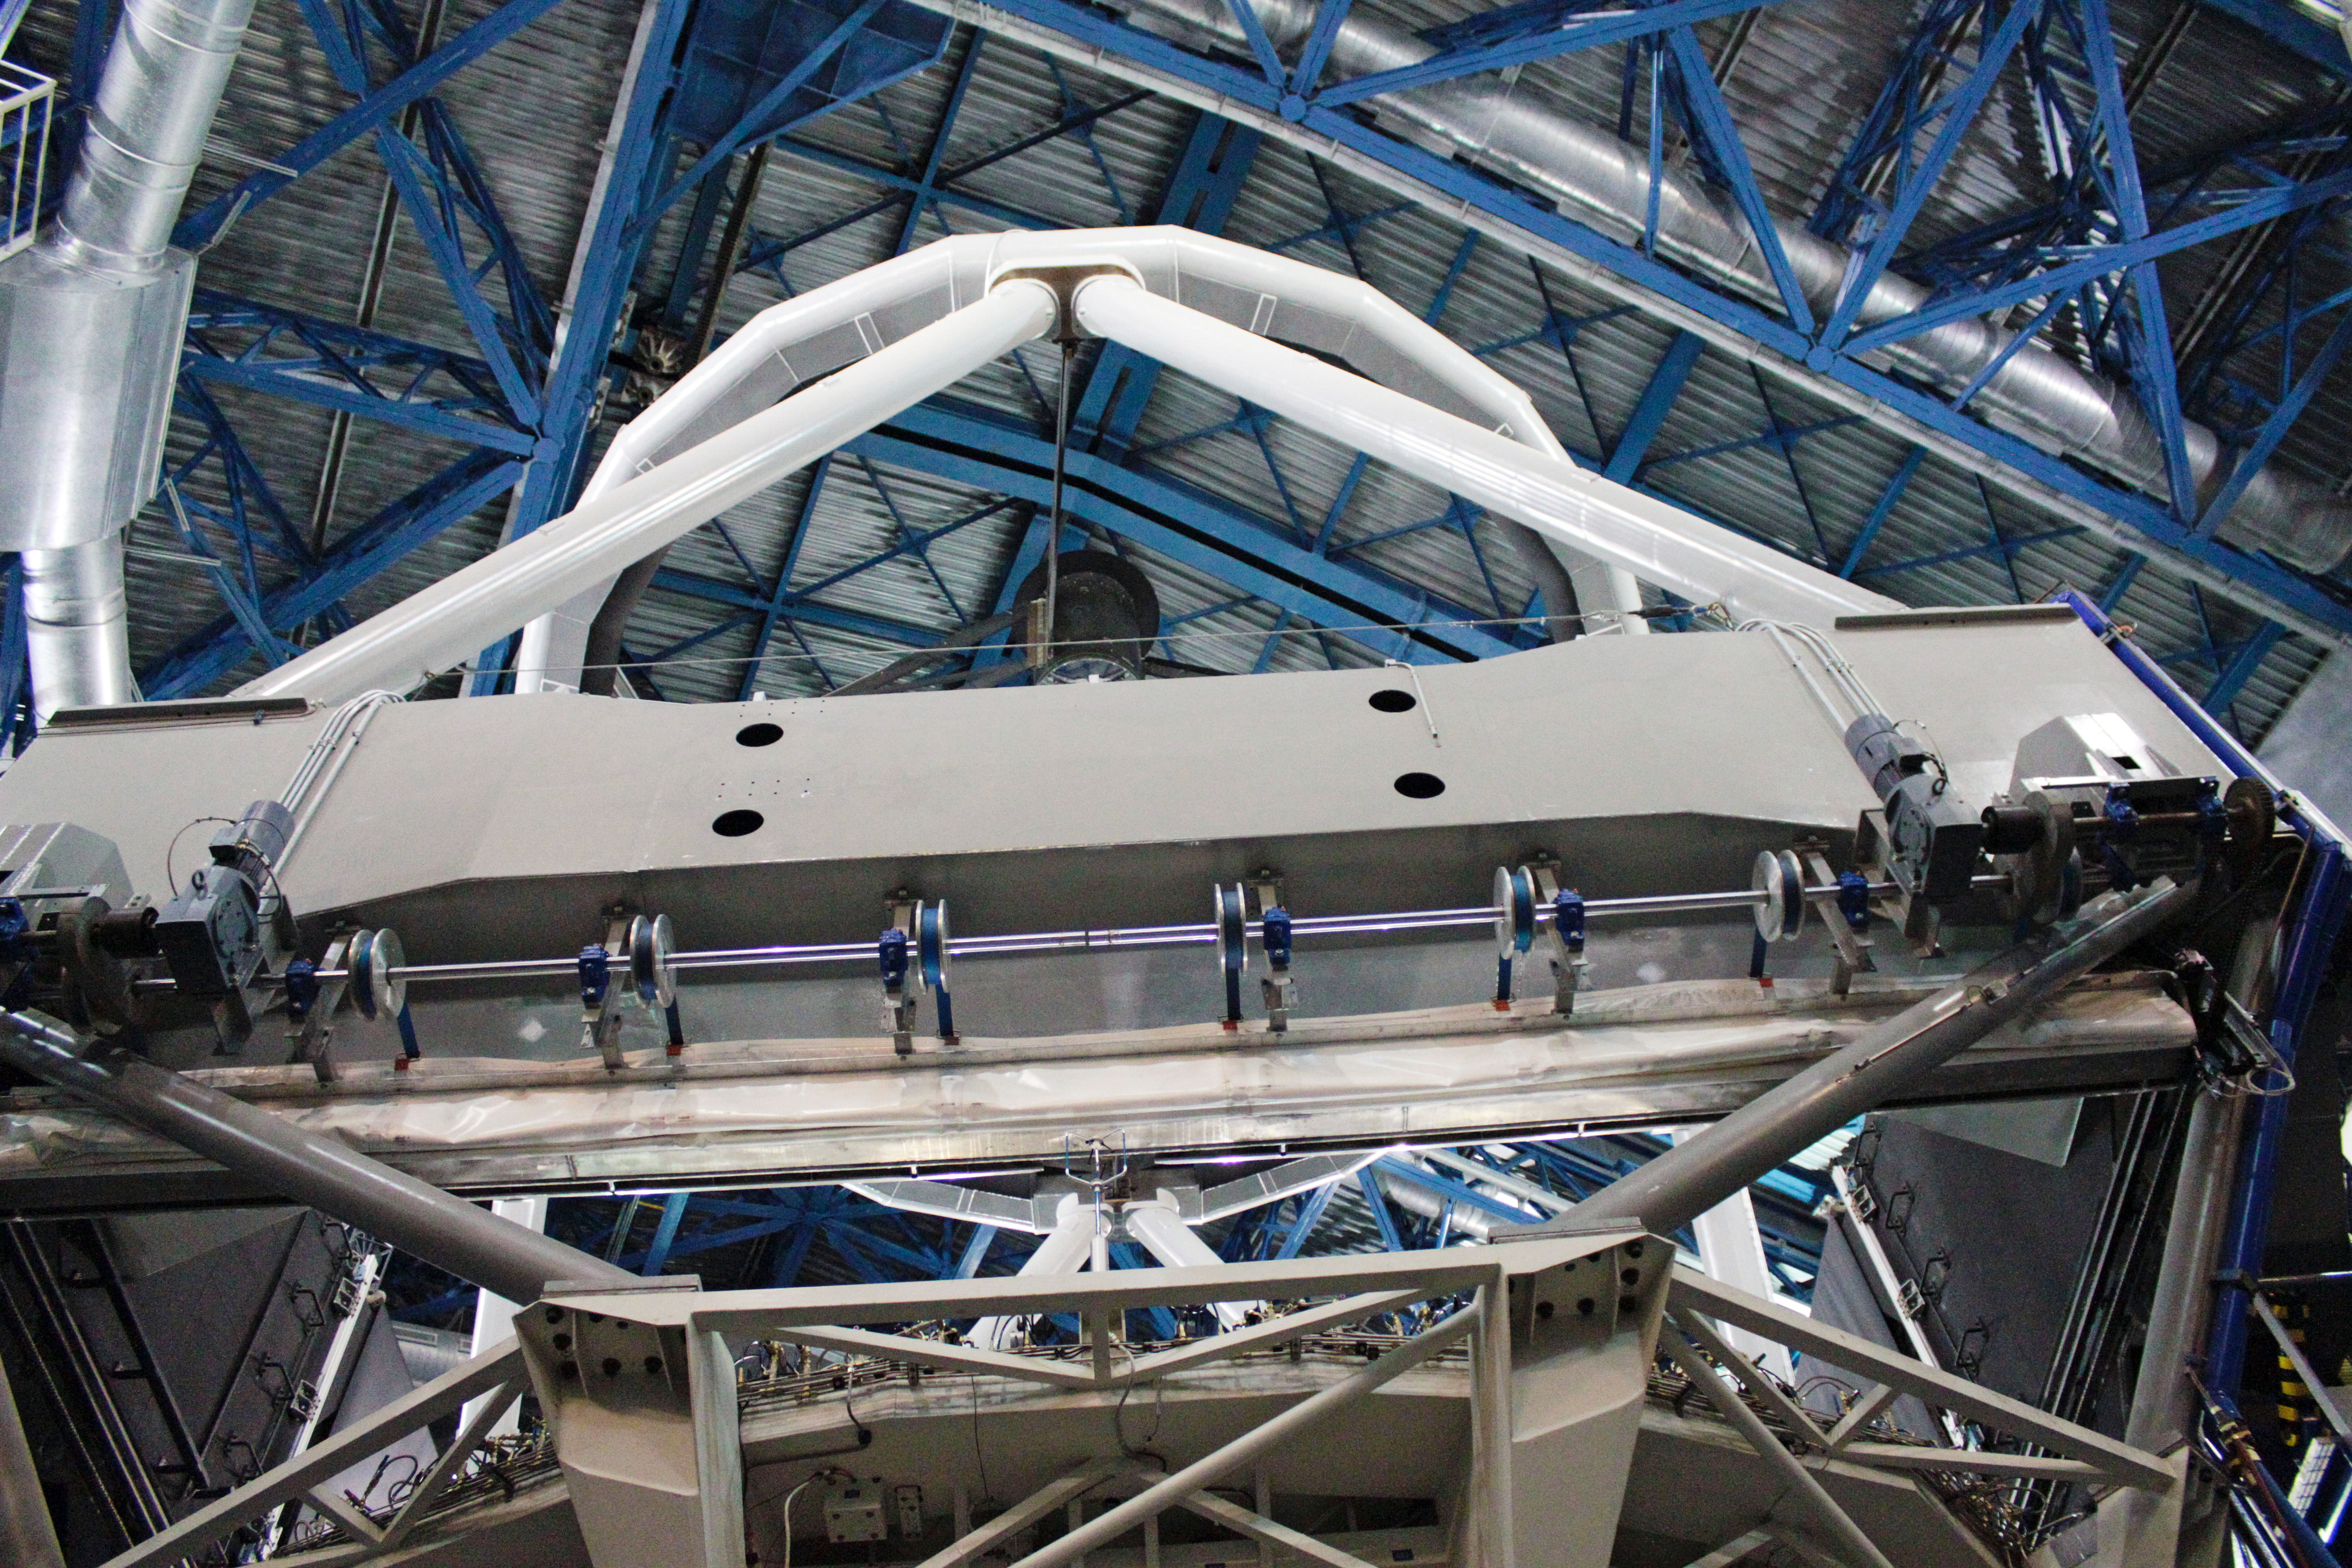

Unit Telescope of the VLT from inside

Inside view of one of the Unit Telescopes of the VLT.

Credit: J.C. Inostroza/ESO